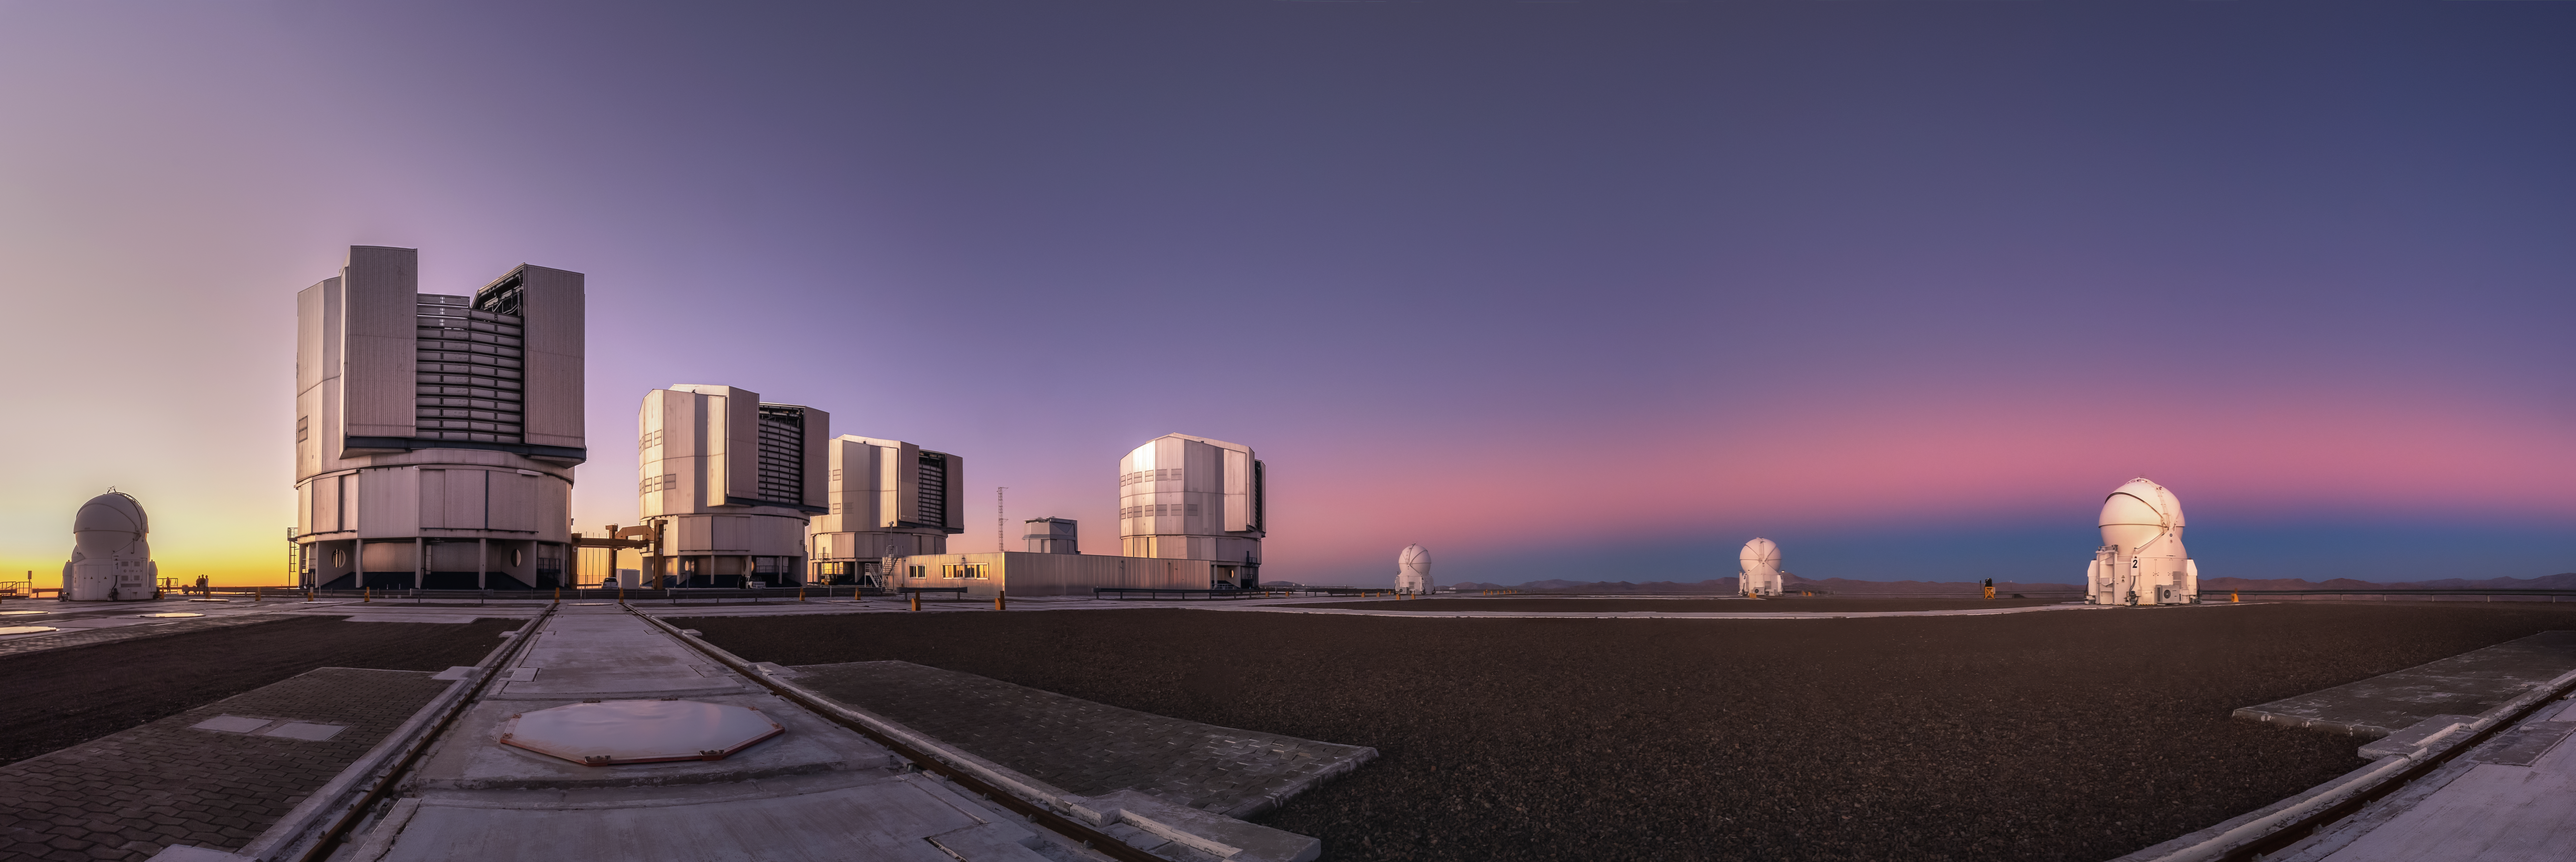

In preparation for the dark night

Before the night emerges, ESO’s Paranal Observatory glows in the colourful light of the Chilean sunset. Today’s Picture of the Week was taken by French photographer Julien Looten, who captured the Very Large Telescope (VLT) right as the Sun set, creating a pinkish band — the Venus belt.

The Venus belt, unlike the name suggests, is not related to the planet Venus. It is an atmospheric phenomenon caused by the scattering of the Sun’s light when it either rises or sets, visible on the opposite side of the sky. As sunlight reaches the far end of the atmosphere, small particles scatter it back towards the observer, creating a pinkish band. The dark band right below it is the shadow of the Earth cast on to the sky as the Sun sinks below the horizon on the opposite side.

Looten caught this moment in a panorama right after sunset, before the arrival of the night when “the excitement was at its peak”, he explains. The same way the photographer prepared to capture the clearest night skies above the Chilean Atacama Desert, the telescopes of the Paranal Observatory got ready to observe the mysteries of the cosmos.

Credit: J. Looten/ESO